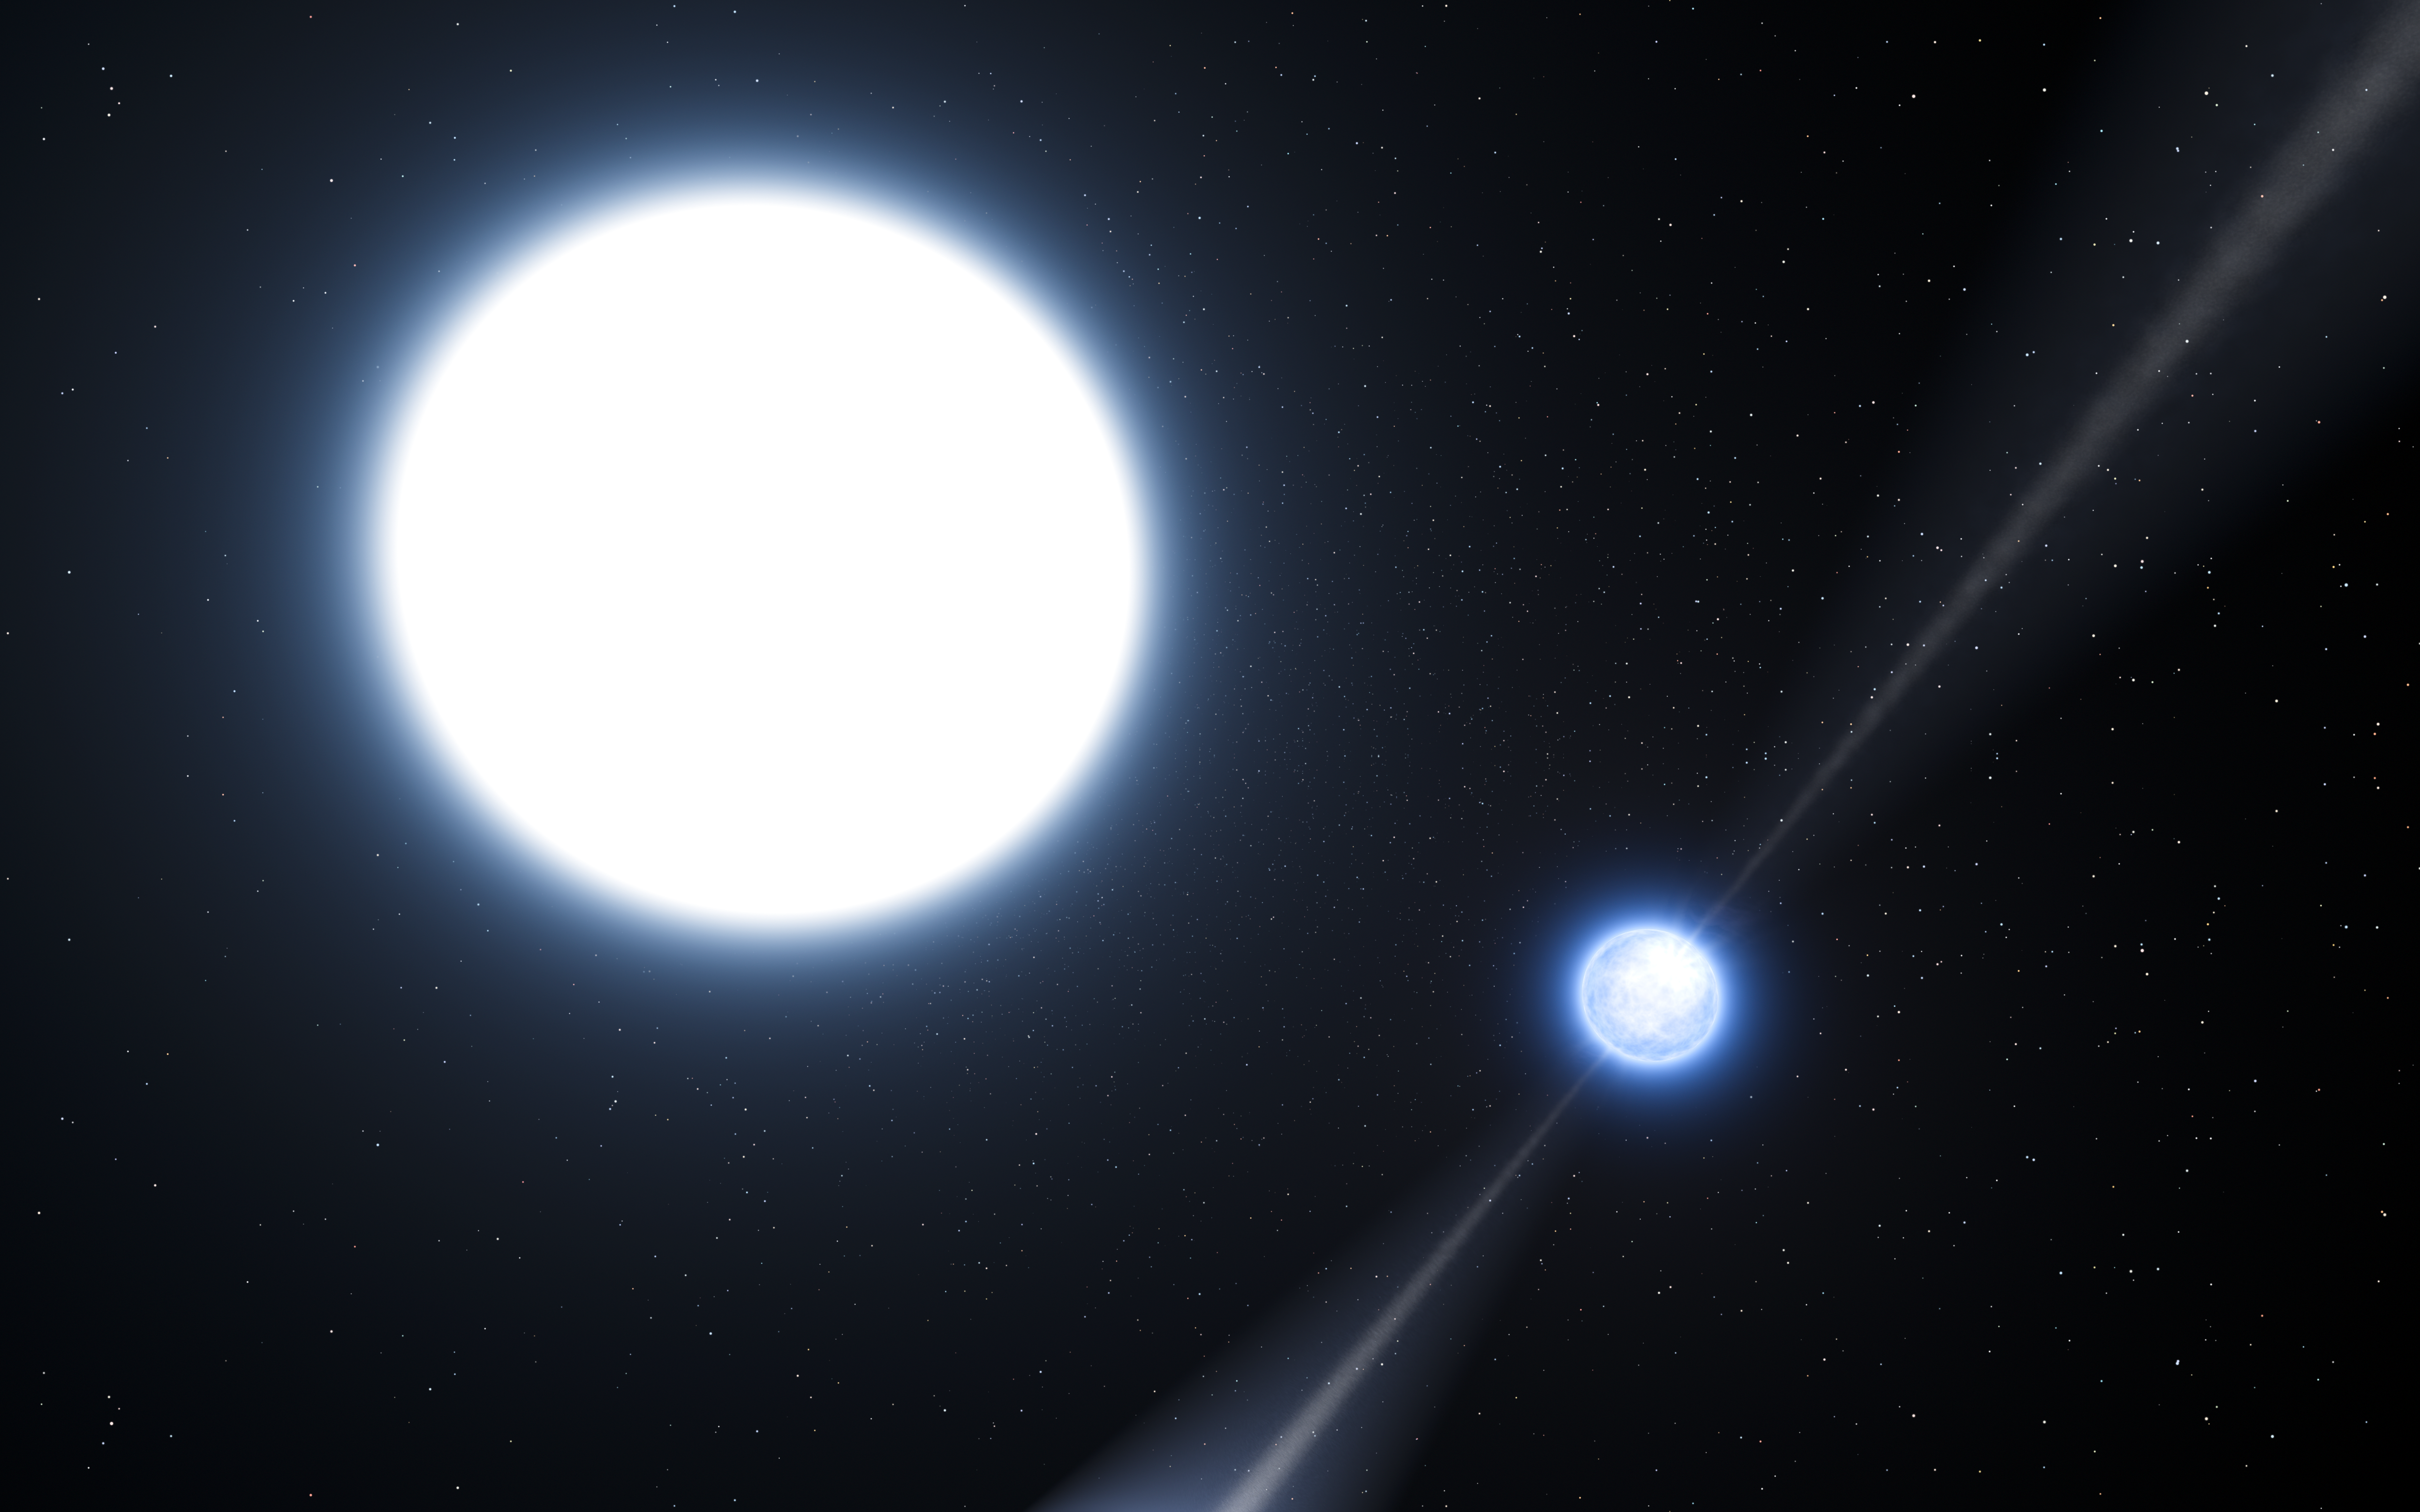

Artist’s impression of the pulsar PSR J0348+0432 and its white dwarf companion

This artist’s impression shows the exotic double object that consists of a tiny, but very heavy neutron star that spins 25 times each second (right), orbited every two and a half hours by a white dwarf star (left). The neutron star is a pulsar named PSR J0348+0432 that is giving off radio waves that can be picked up on Earth by radio telescopes. Although this unusual pair is very interesting in its own right it is also a unique laboratory for testing the limits of physical theories.

As the pulsar is so small the relative sizes of the two objects are not drawn to scale.

Credit: ESO/L. Calçada